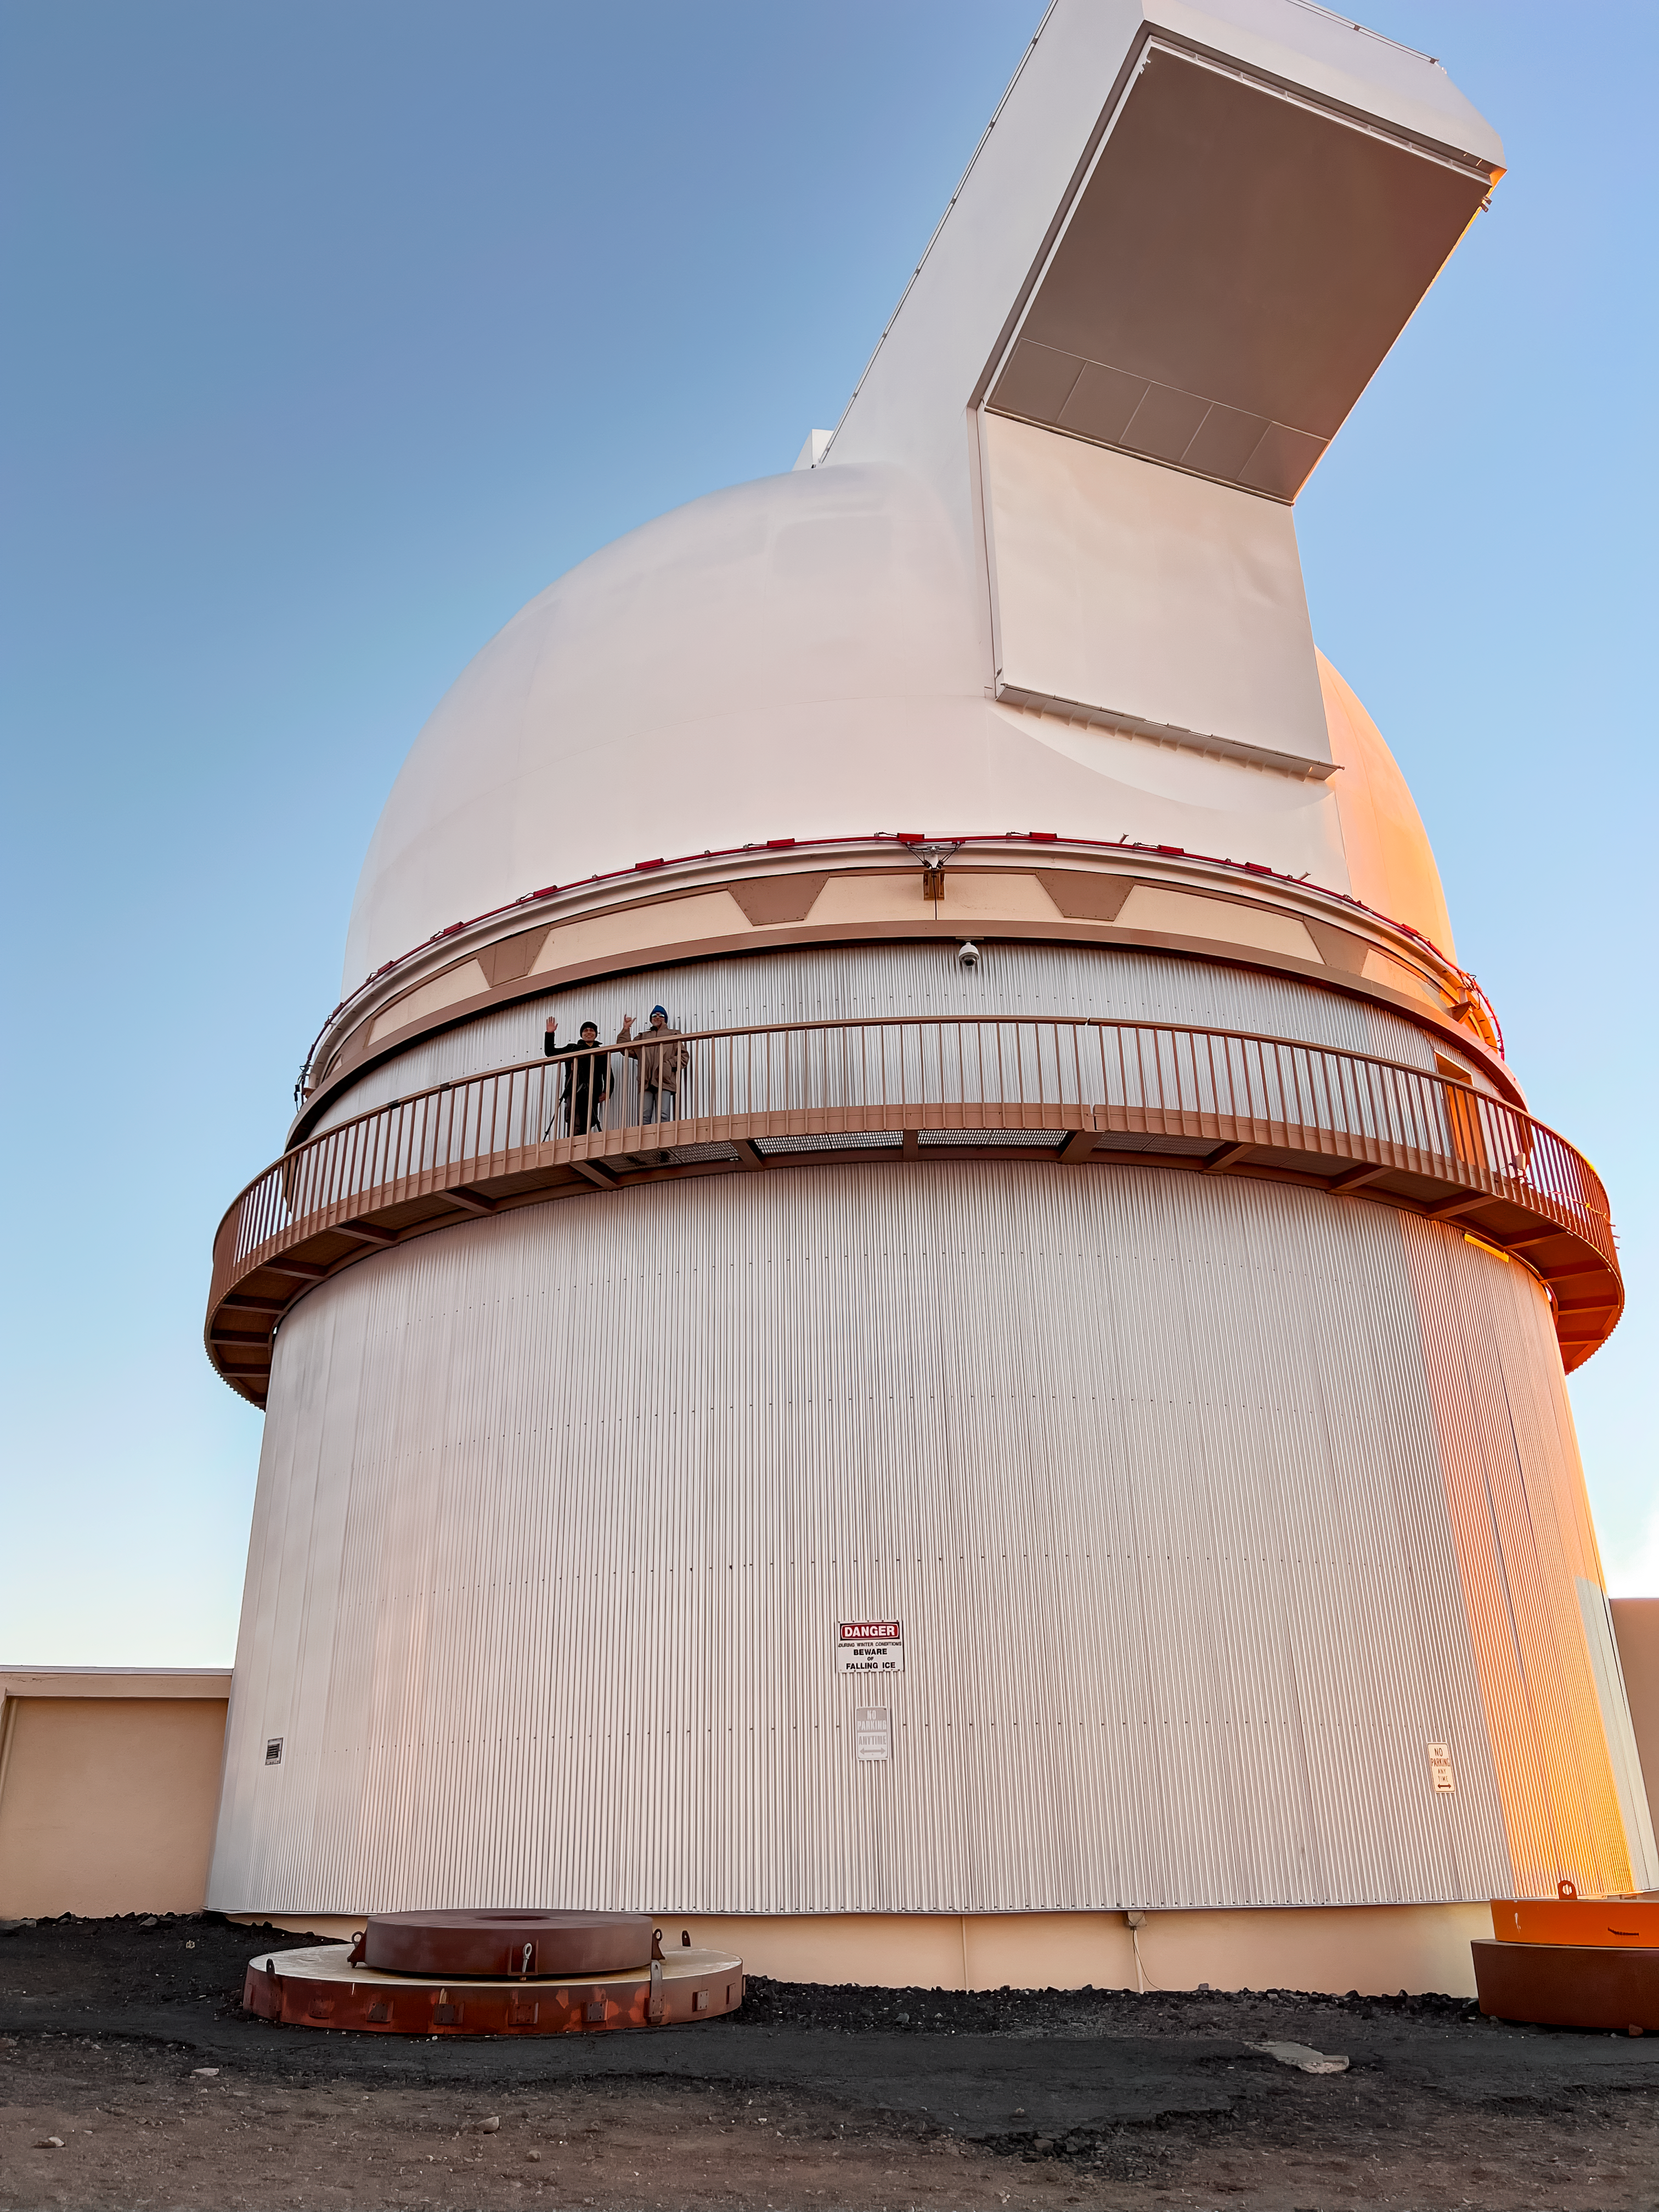

UH 88 — University of Hawai‘i 2.2-Meter Telescope.

The University of Hawai‘i 2.2-meter telescope is located near the summit of Maunakea, on the Island of Hawai‘i. The 2.2-meter telescope was the first large telescope constructed on Maunakea. It went into operation in 1970, and its early successes showed the excellent image quality and observing conditions at Maunakea. This is located next to the Gemini North facility, which is half of the International Gemini Observatory, operated by NSF NOIRLab.

Credit: NOIRLab/NSF/AURA/R. Proctor